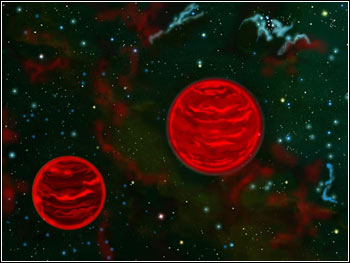

Magnificent Failures: Brown Dwarf Pair Measured by Gemini Observations

Credit: NOIRLab